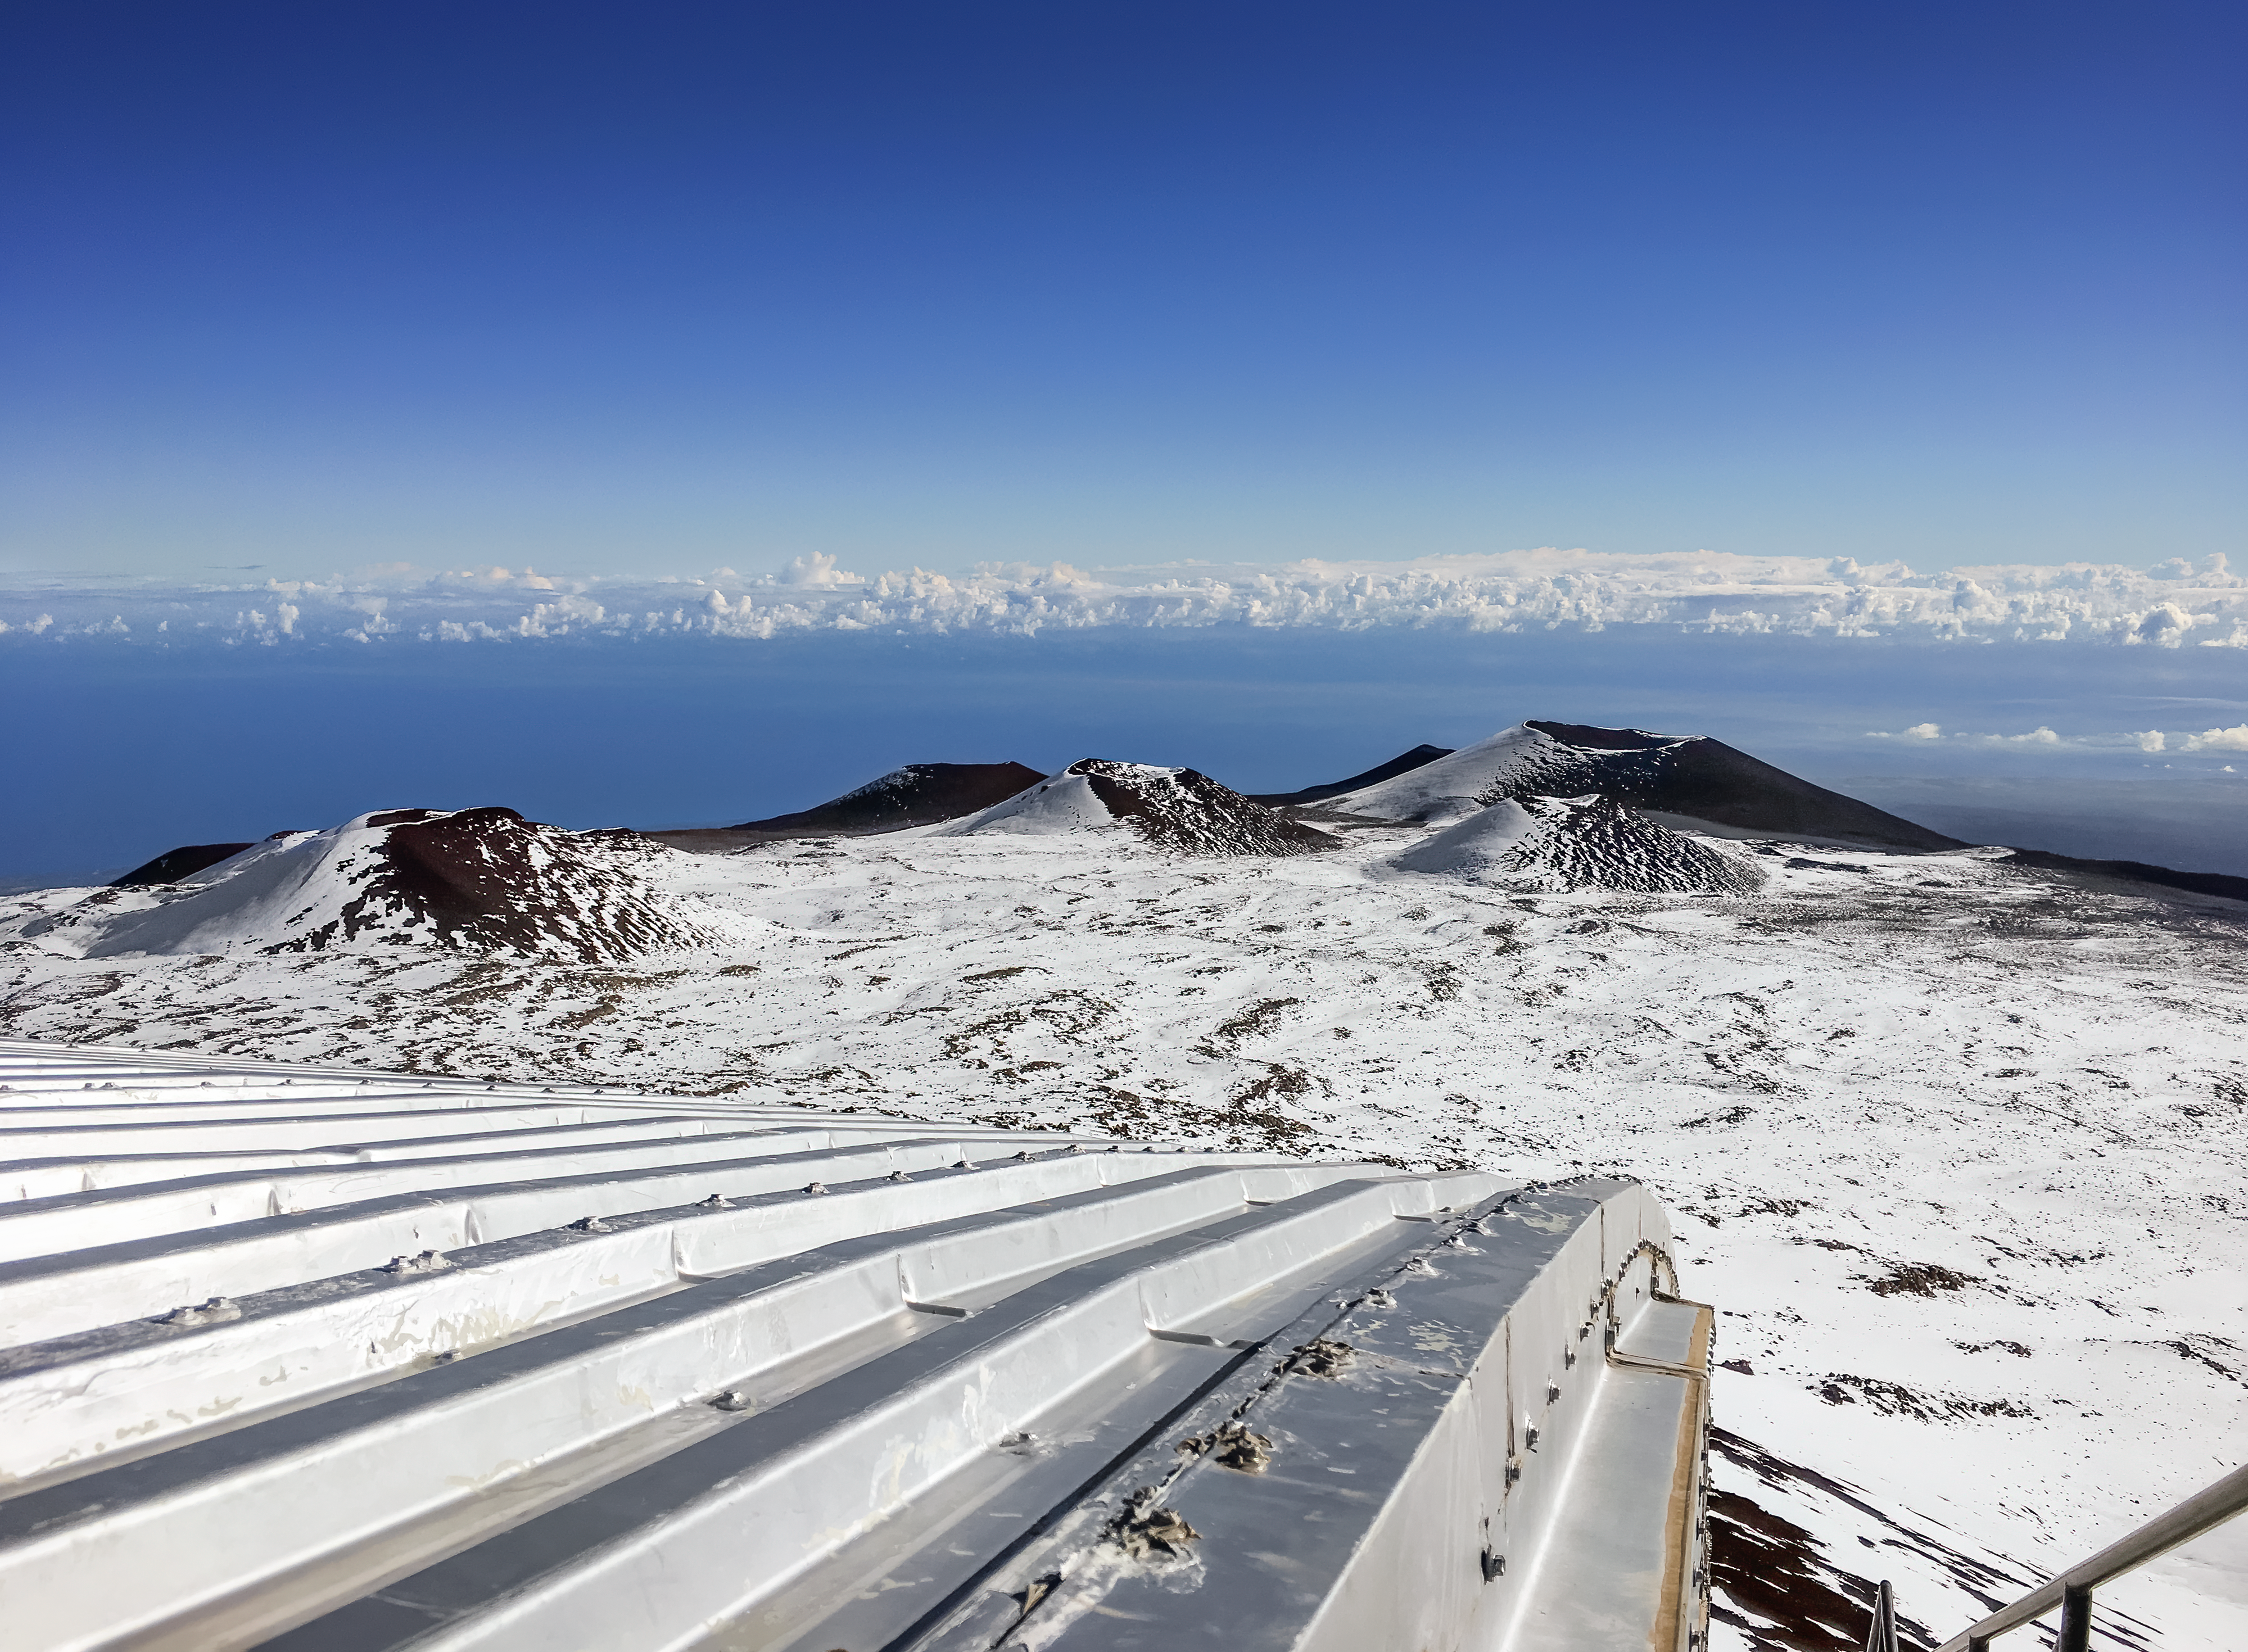

Gemini North and Snowy Pu‘us

A view over the top of the Gemini North dome twoards the snow covered cinder cones (pu‘u) near the summit of Maunakea.

Credit: International Gemini Observatory/NOIRLab/NSF/AURA/P. McBride